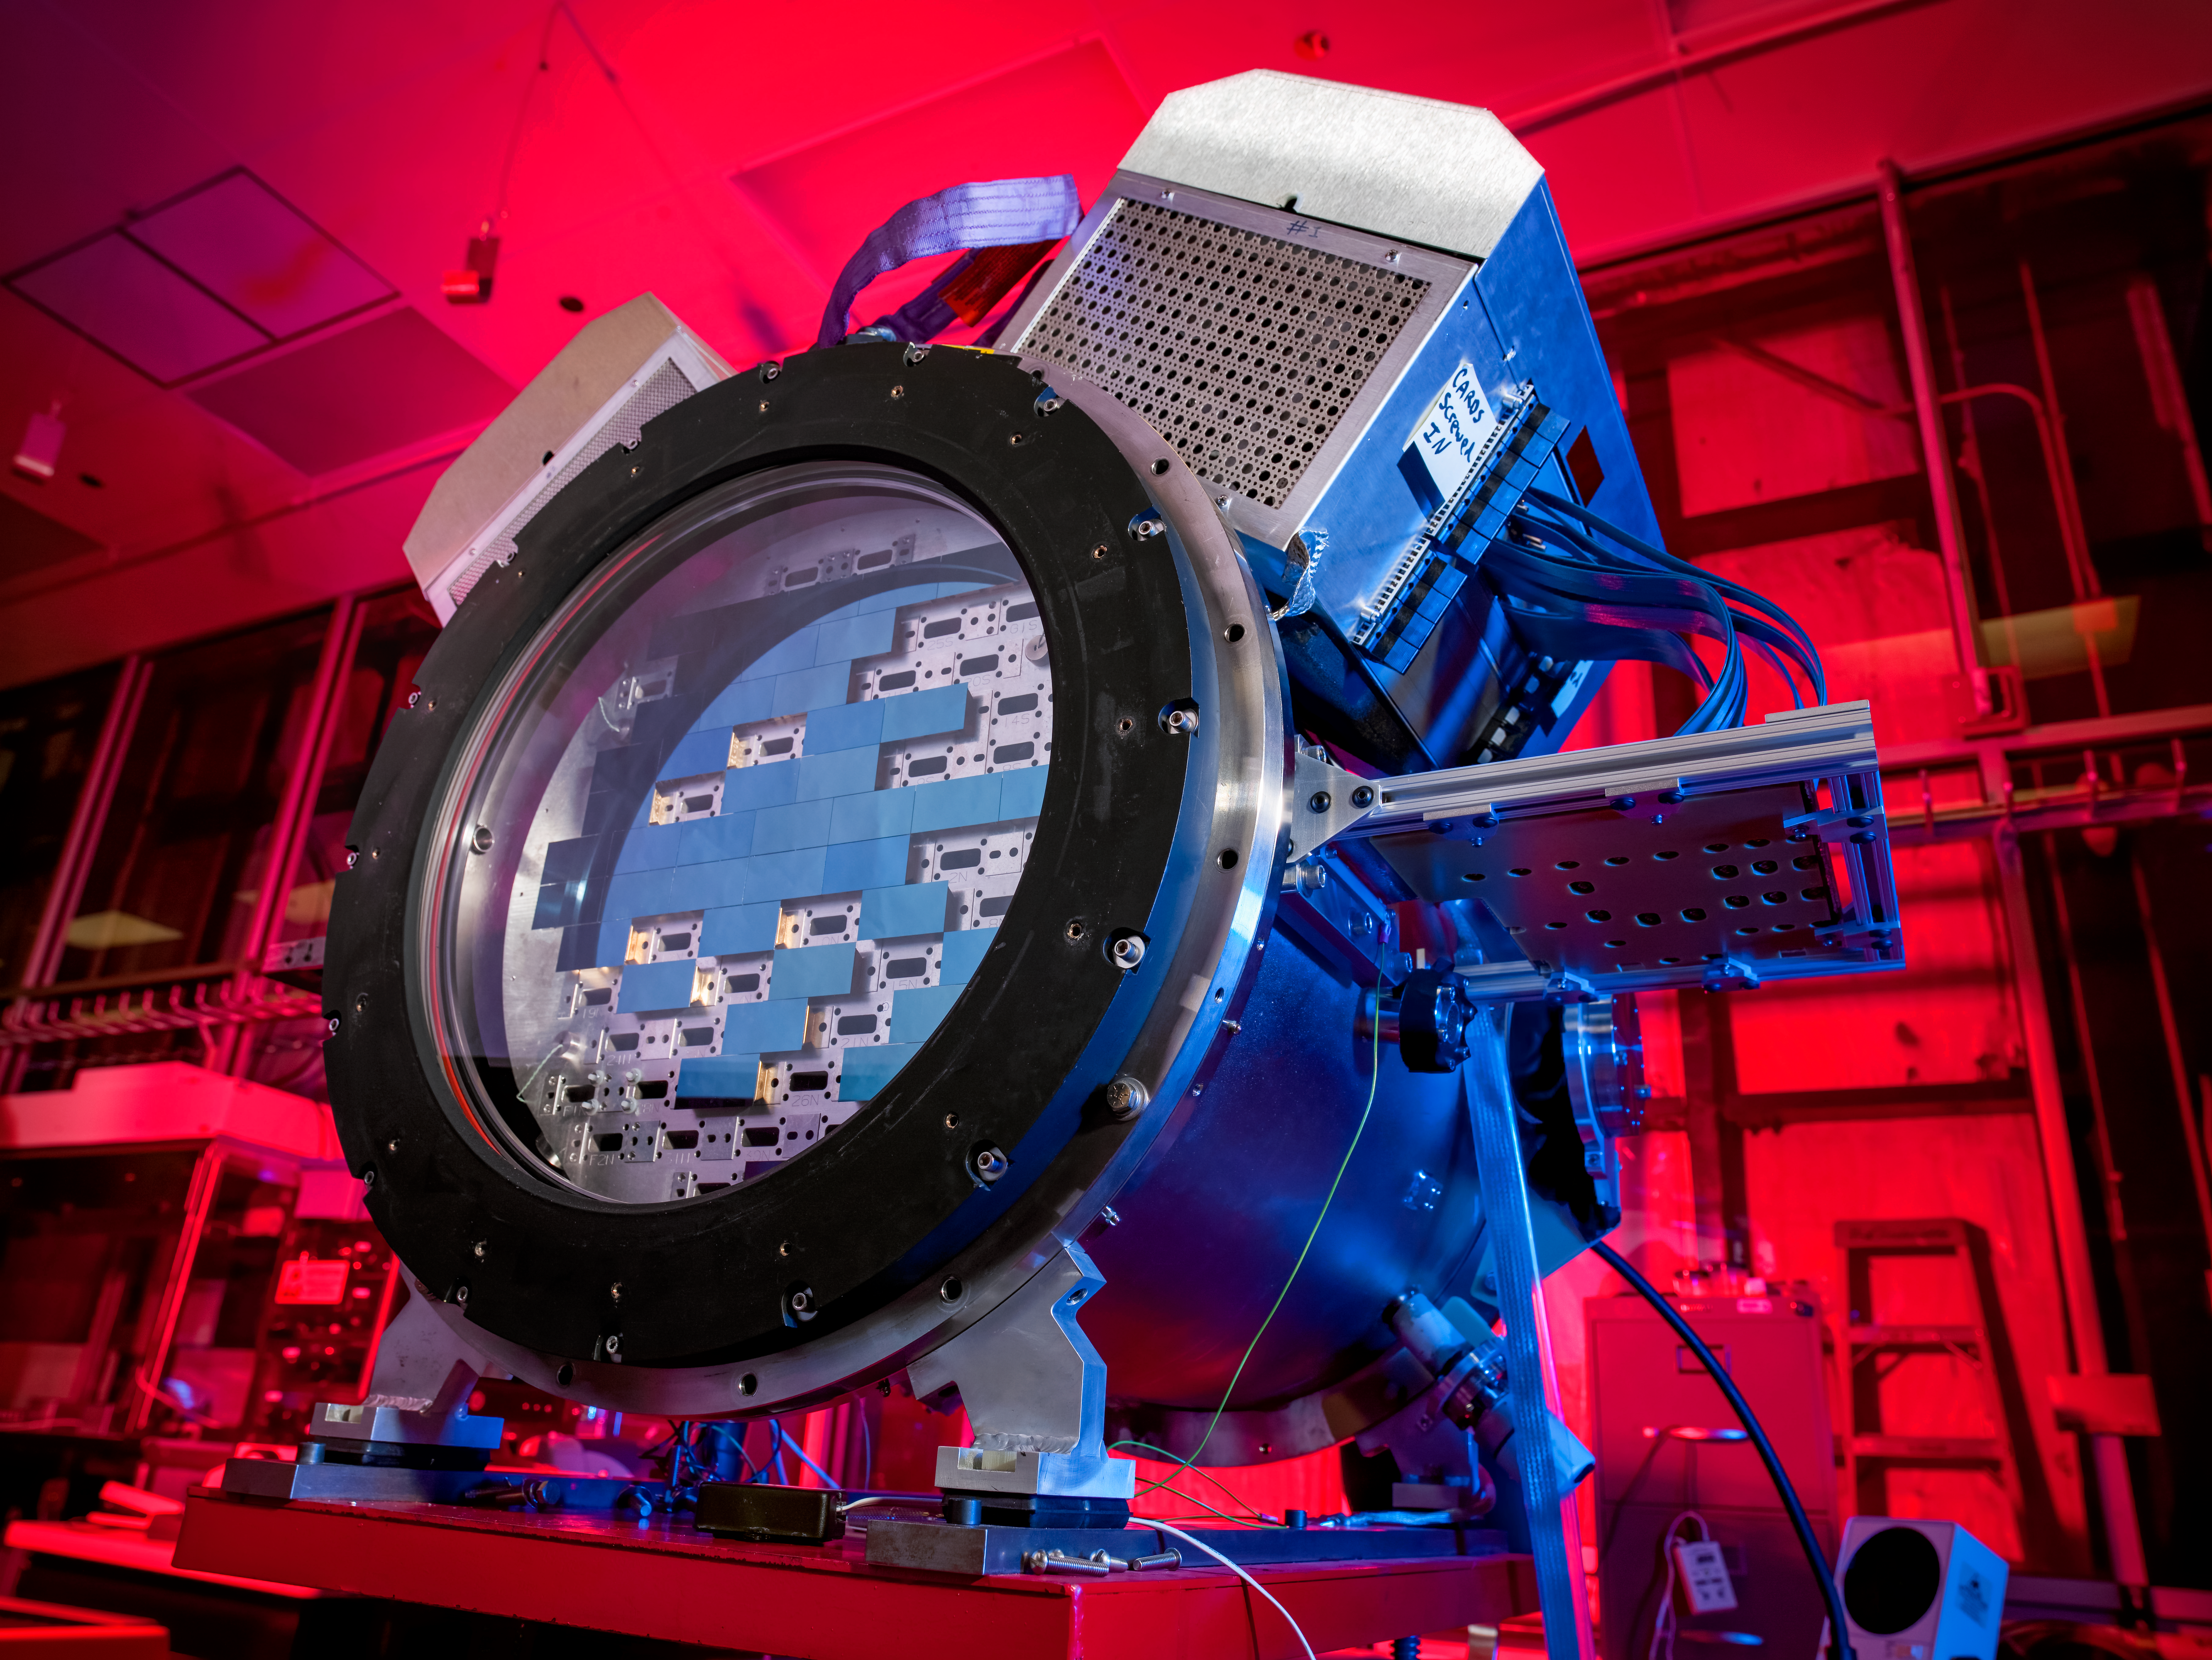

Dark Energy Survey camera (DECam)

The Dark Energy Survey camera (DECam) at the SiDet clean room. The Dark Energy Camera was designed specifically for the Dark Energy Survey. It was funded by the Department of Energy (DOE) and was built and tested at DOE's Fermilab.

Credit: DOE/FNAL/DECam/R. Hahn/CTIO/NOIRLab/NSF/AURA